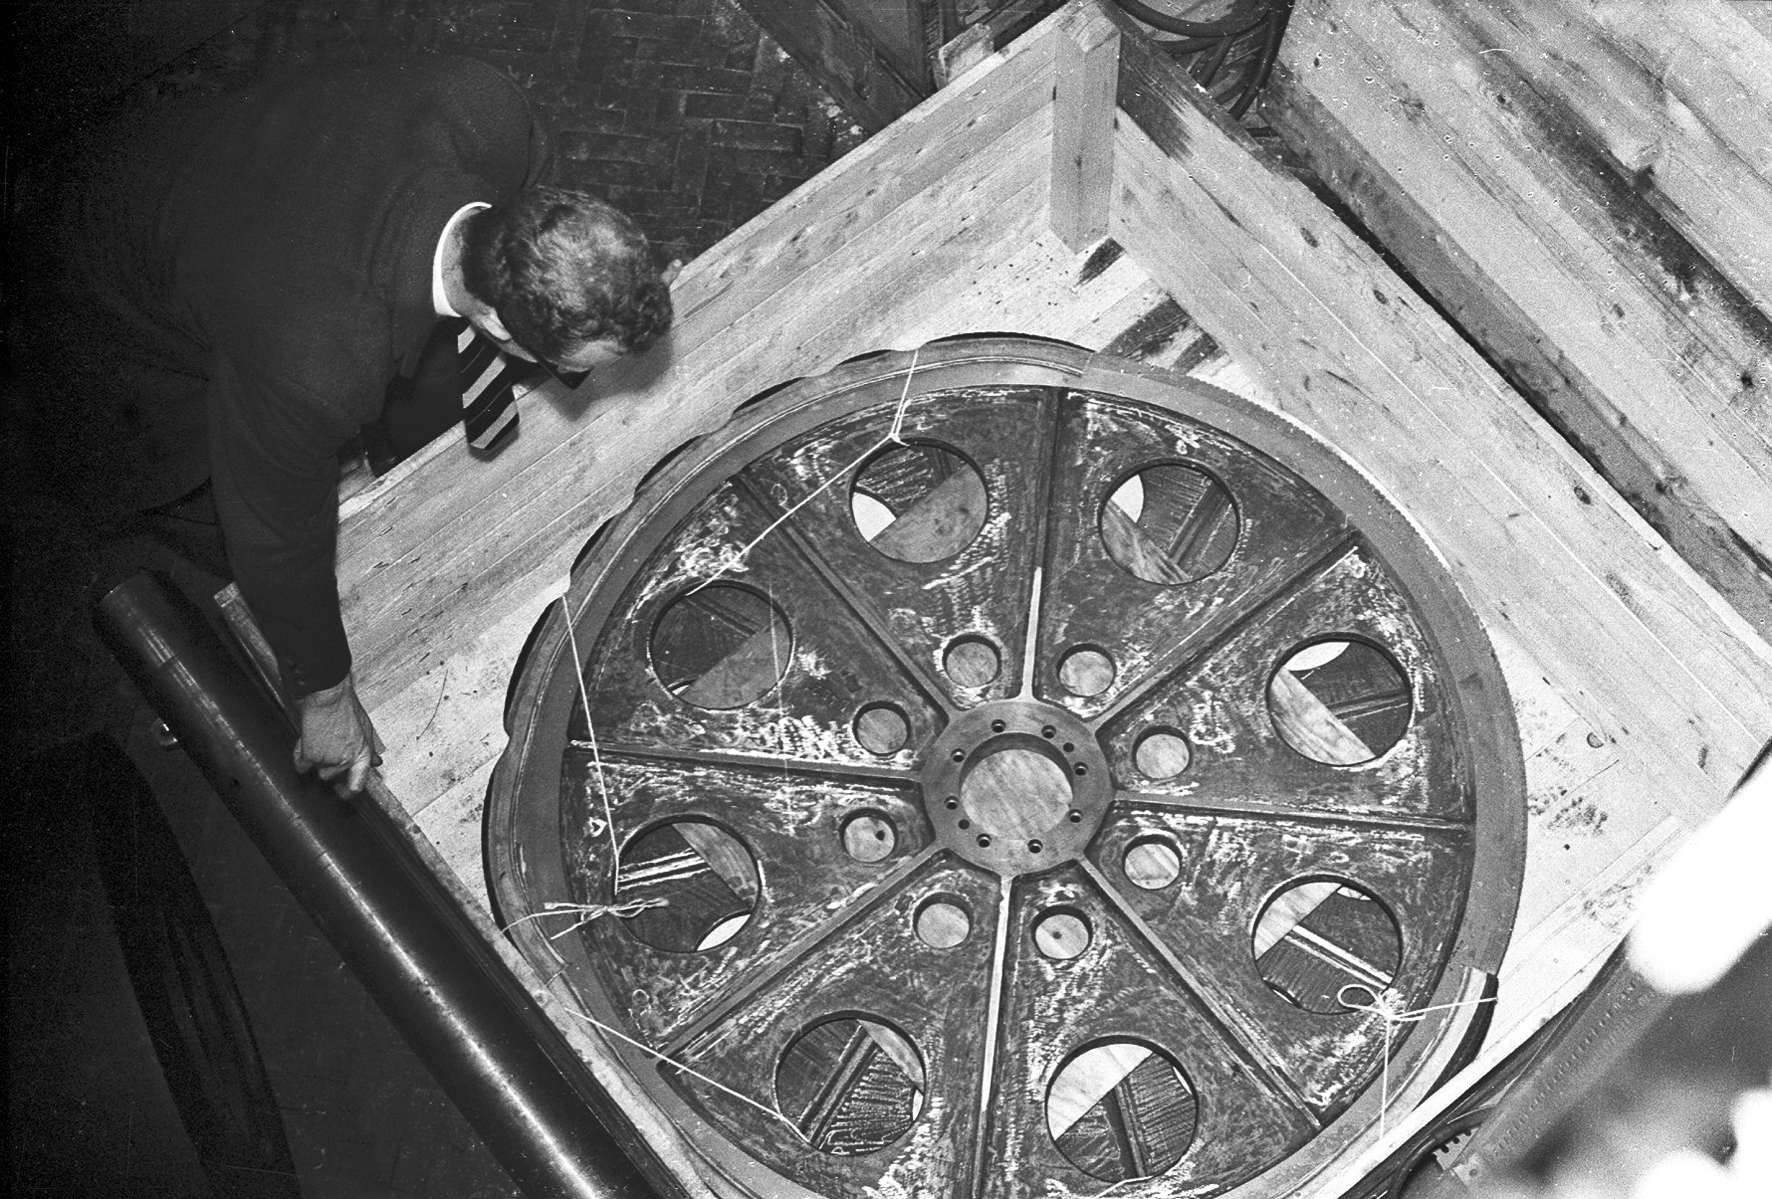

Assembly of the ESO 1-metre telescope

The ESO 1-metre telescope was the first telescope installed at the La Silla Observatory, in 1966. It was used until 1994 as a photometric telescope, both in the visible with a single channel photometer, and in the infrared with an InSb photometer and a bolometer. Since 1994 it has been fully dedicated to the DENIS project.

Credit: ESO